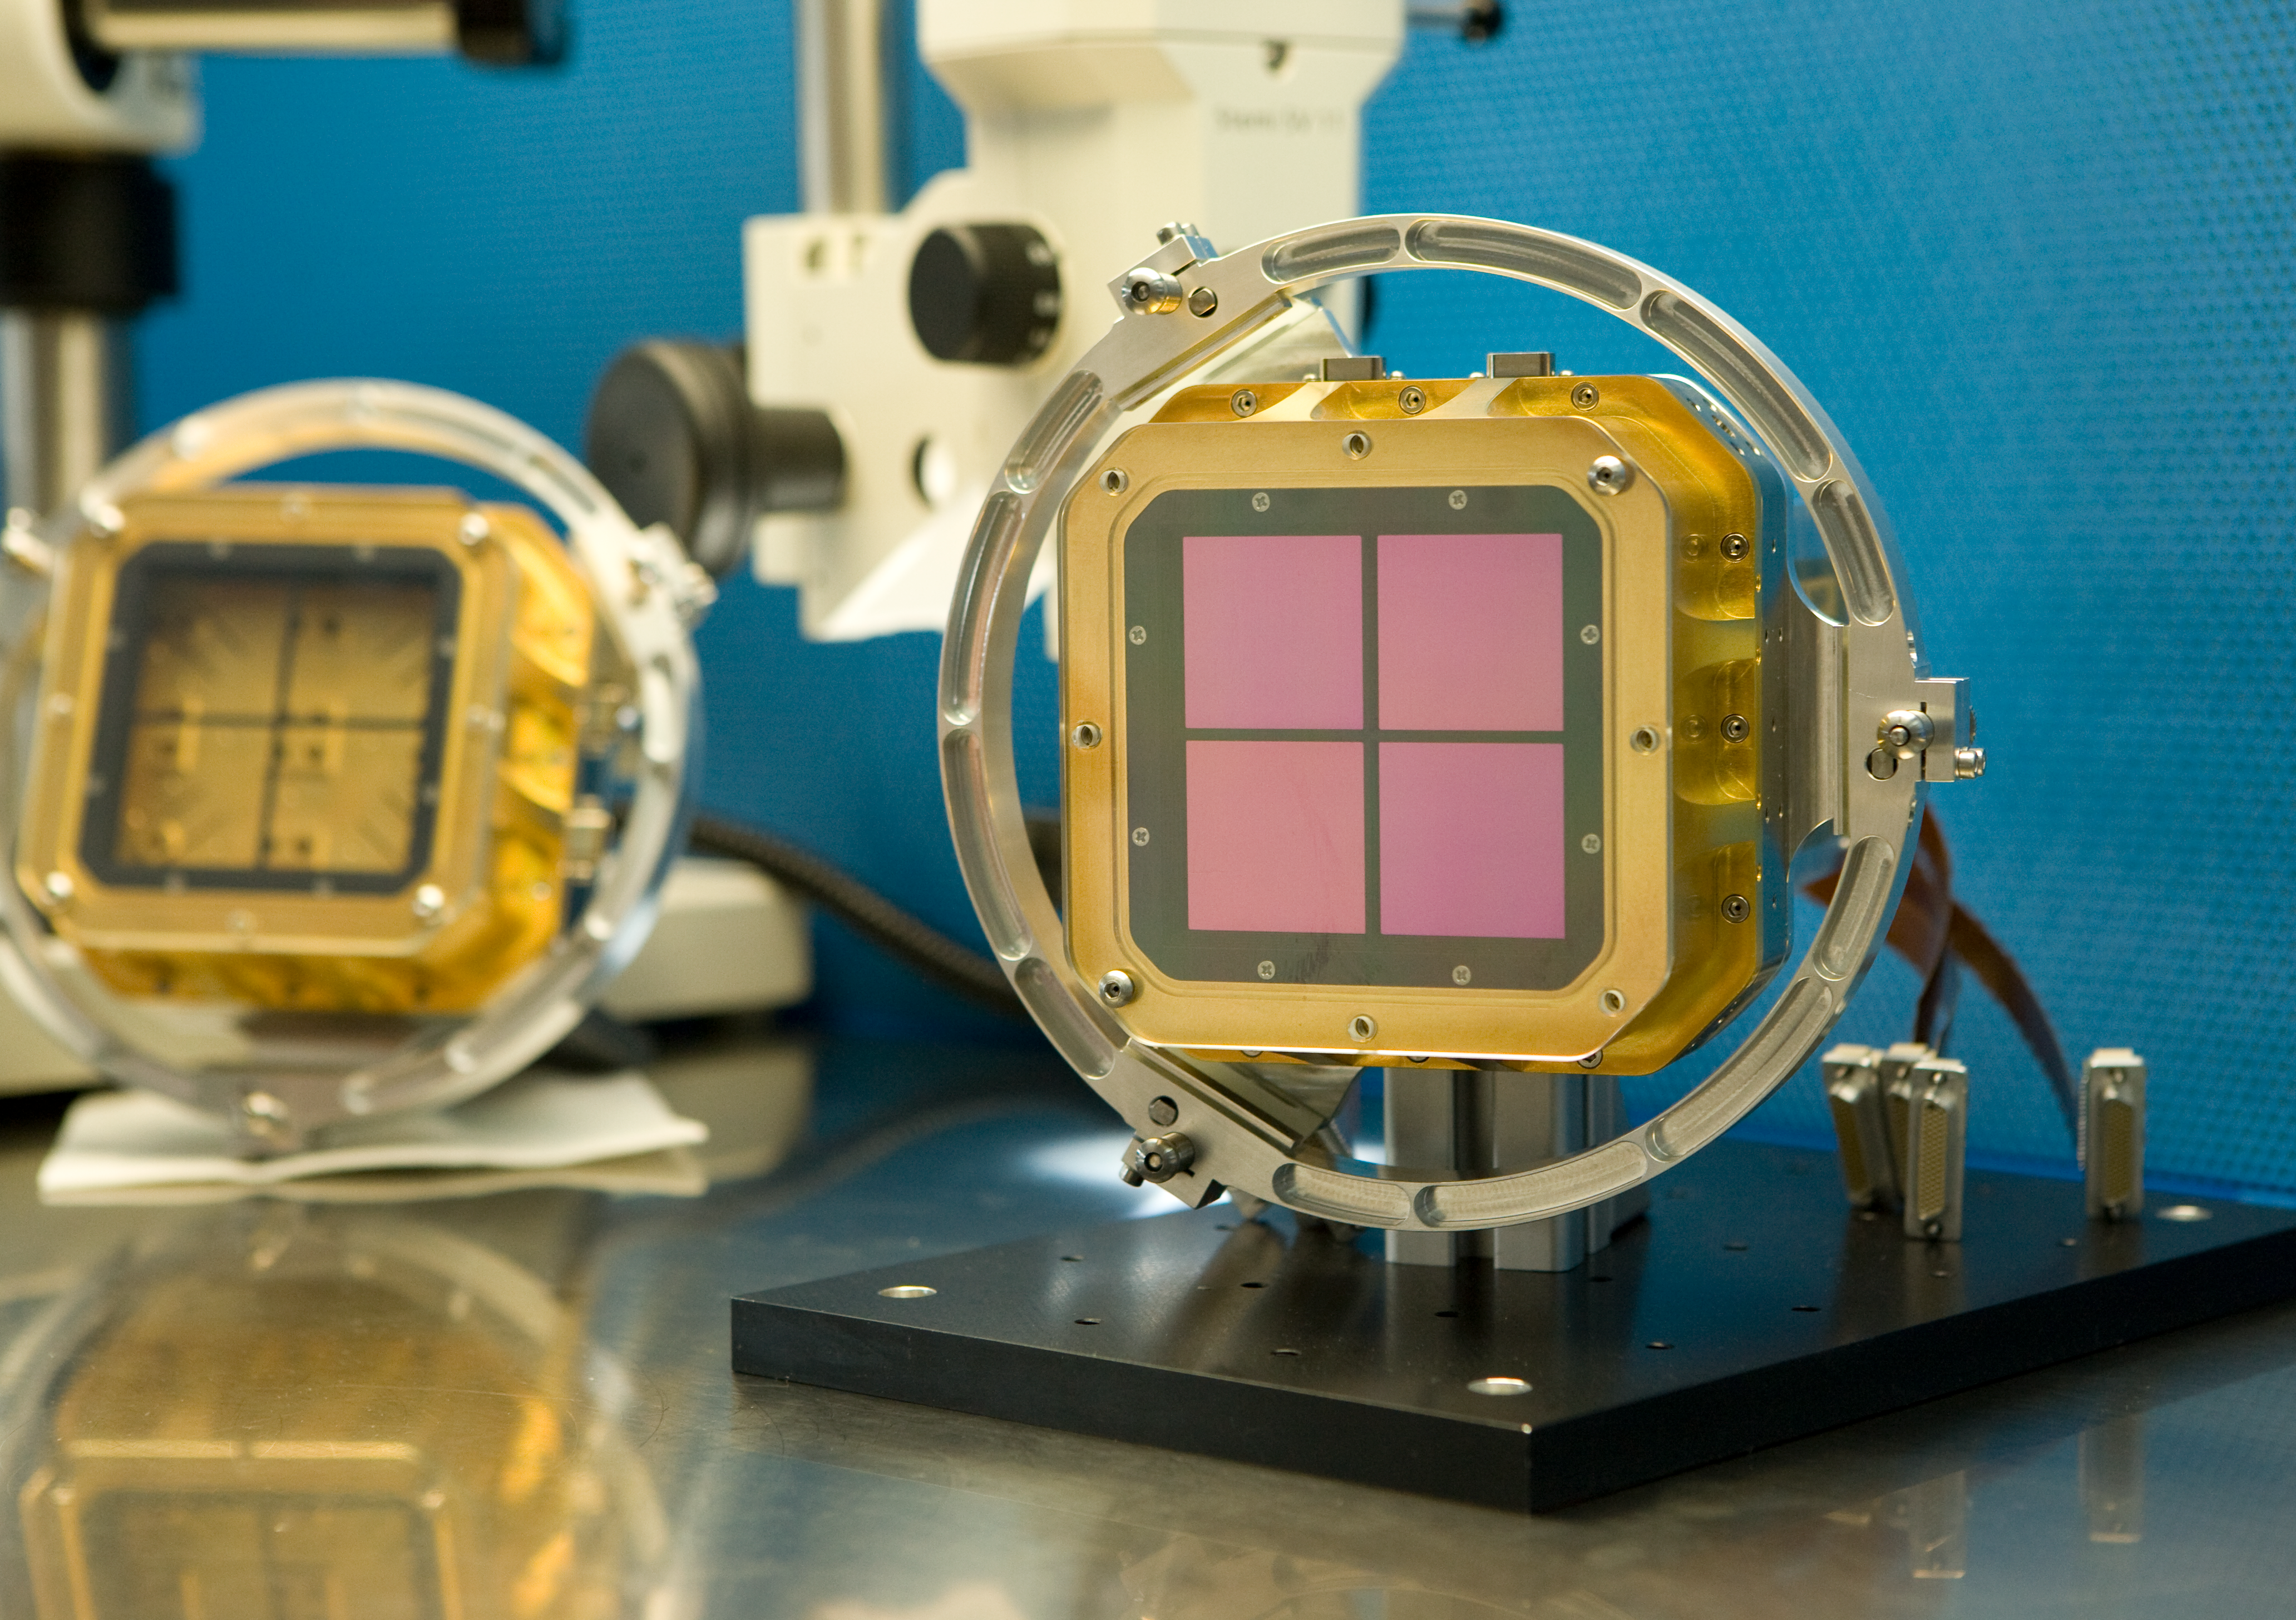

HAWK-I detector mosaic

HAWK-I (High Acuity Wide field K-band Imager) is an infrared camera installed on Yepun, the 4th Unit Telescope of the VLT. It combines a quite large field of view, high sensitivity and superb image quality of the VLT, making it the ideal instrument to discover very faint objects, such as distant galaxies and the faintest stars in our galaxy. On the photo, the mosaic of 4 detectors is in the assembly laboratory.

Credit: ESO